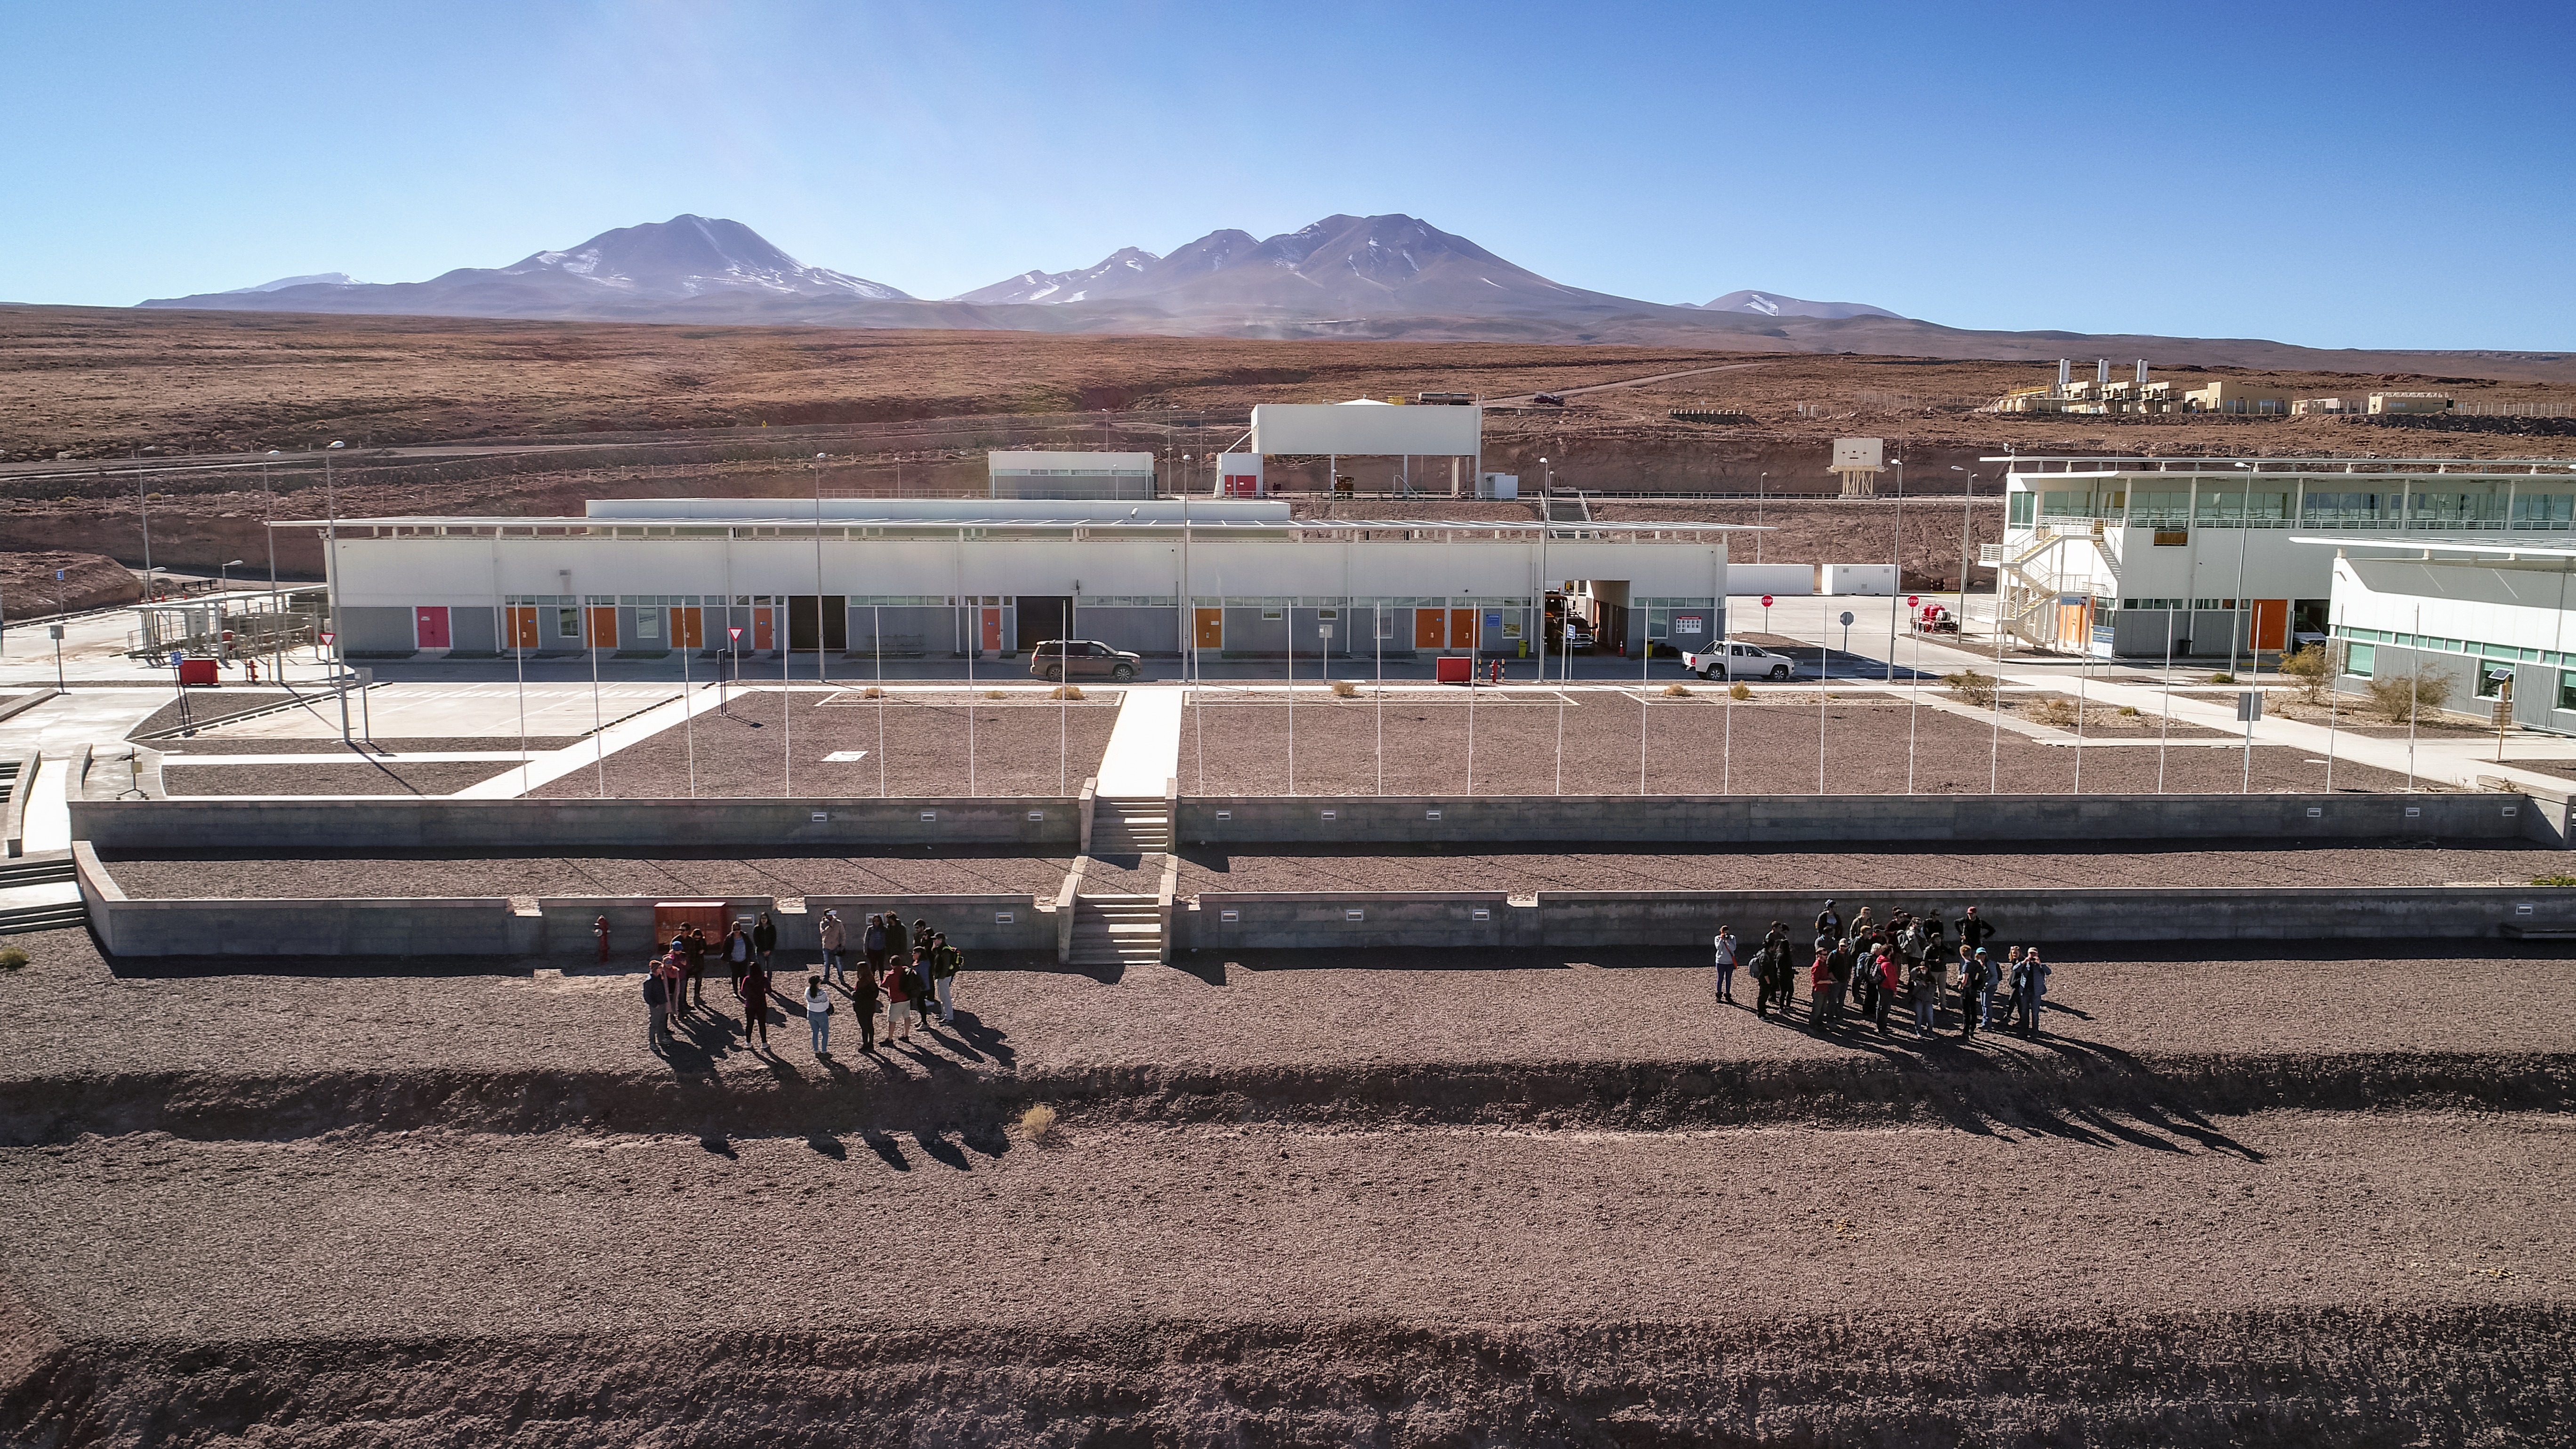

ALMA's Array Operations Site

Two groups of people stand in front of the ALMA Array Operations Site (AOS), 30 kilometers from San Pedro de Atacama, and at 2900 meters above sea level. The Chajnantor Plateau softly lies behind them.

Credit: ALMA (ESO/NAOJ/NRAO)